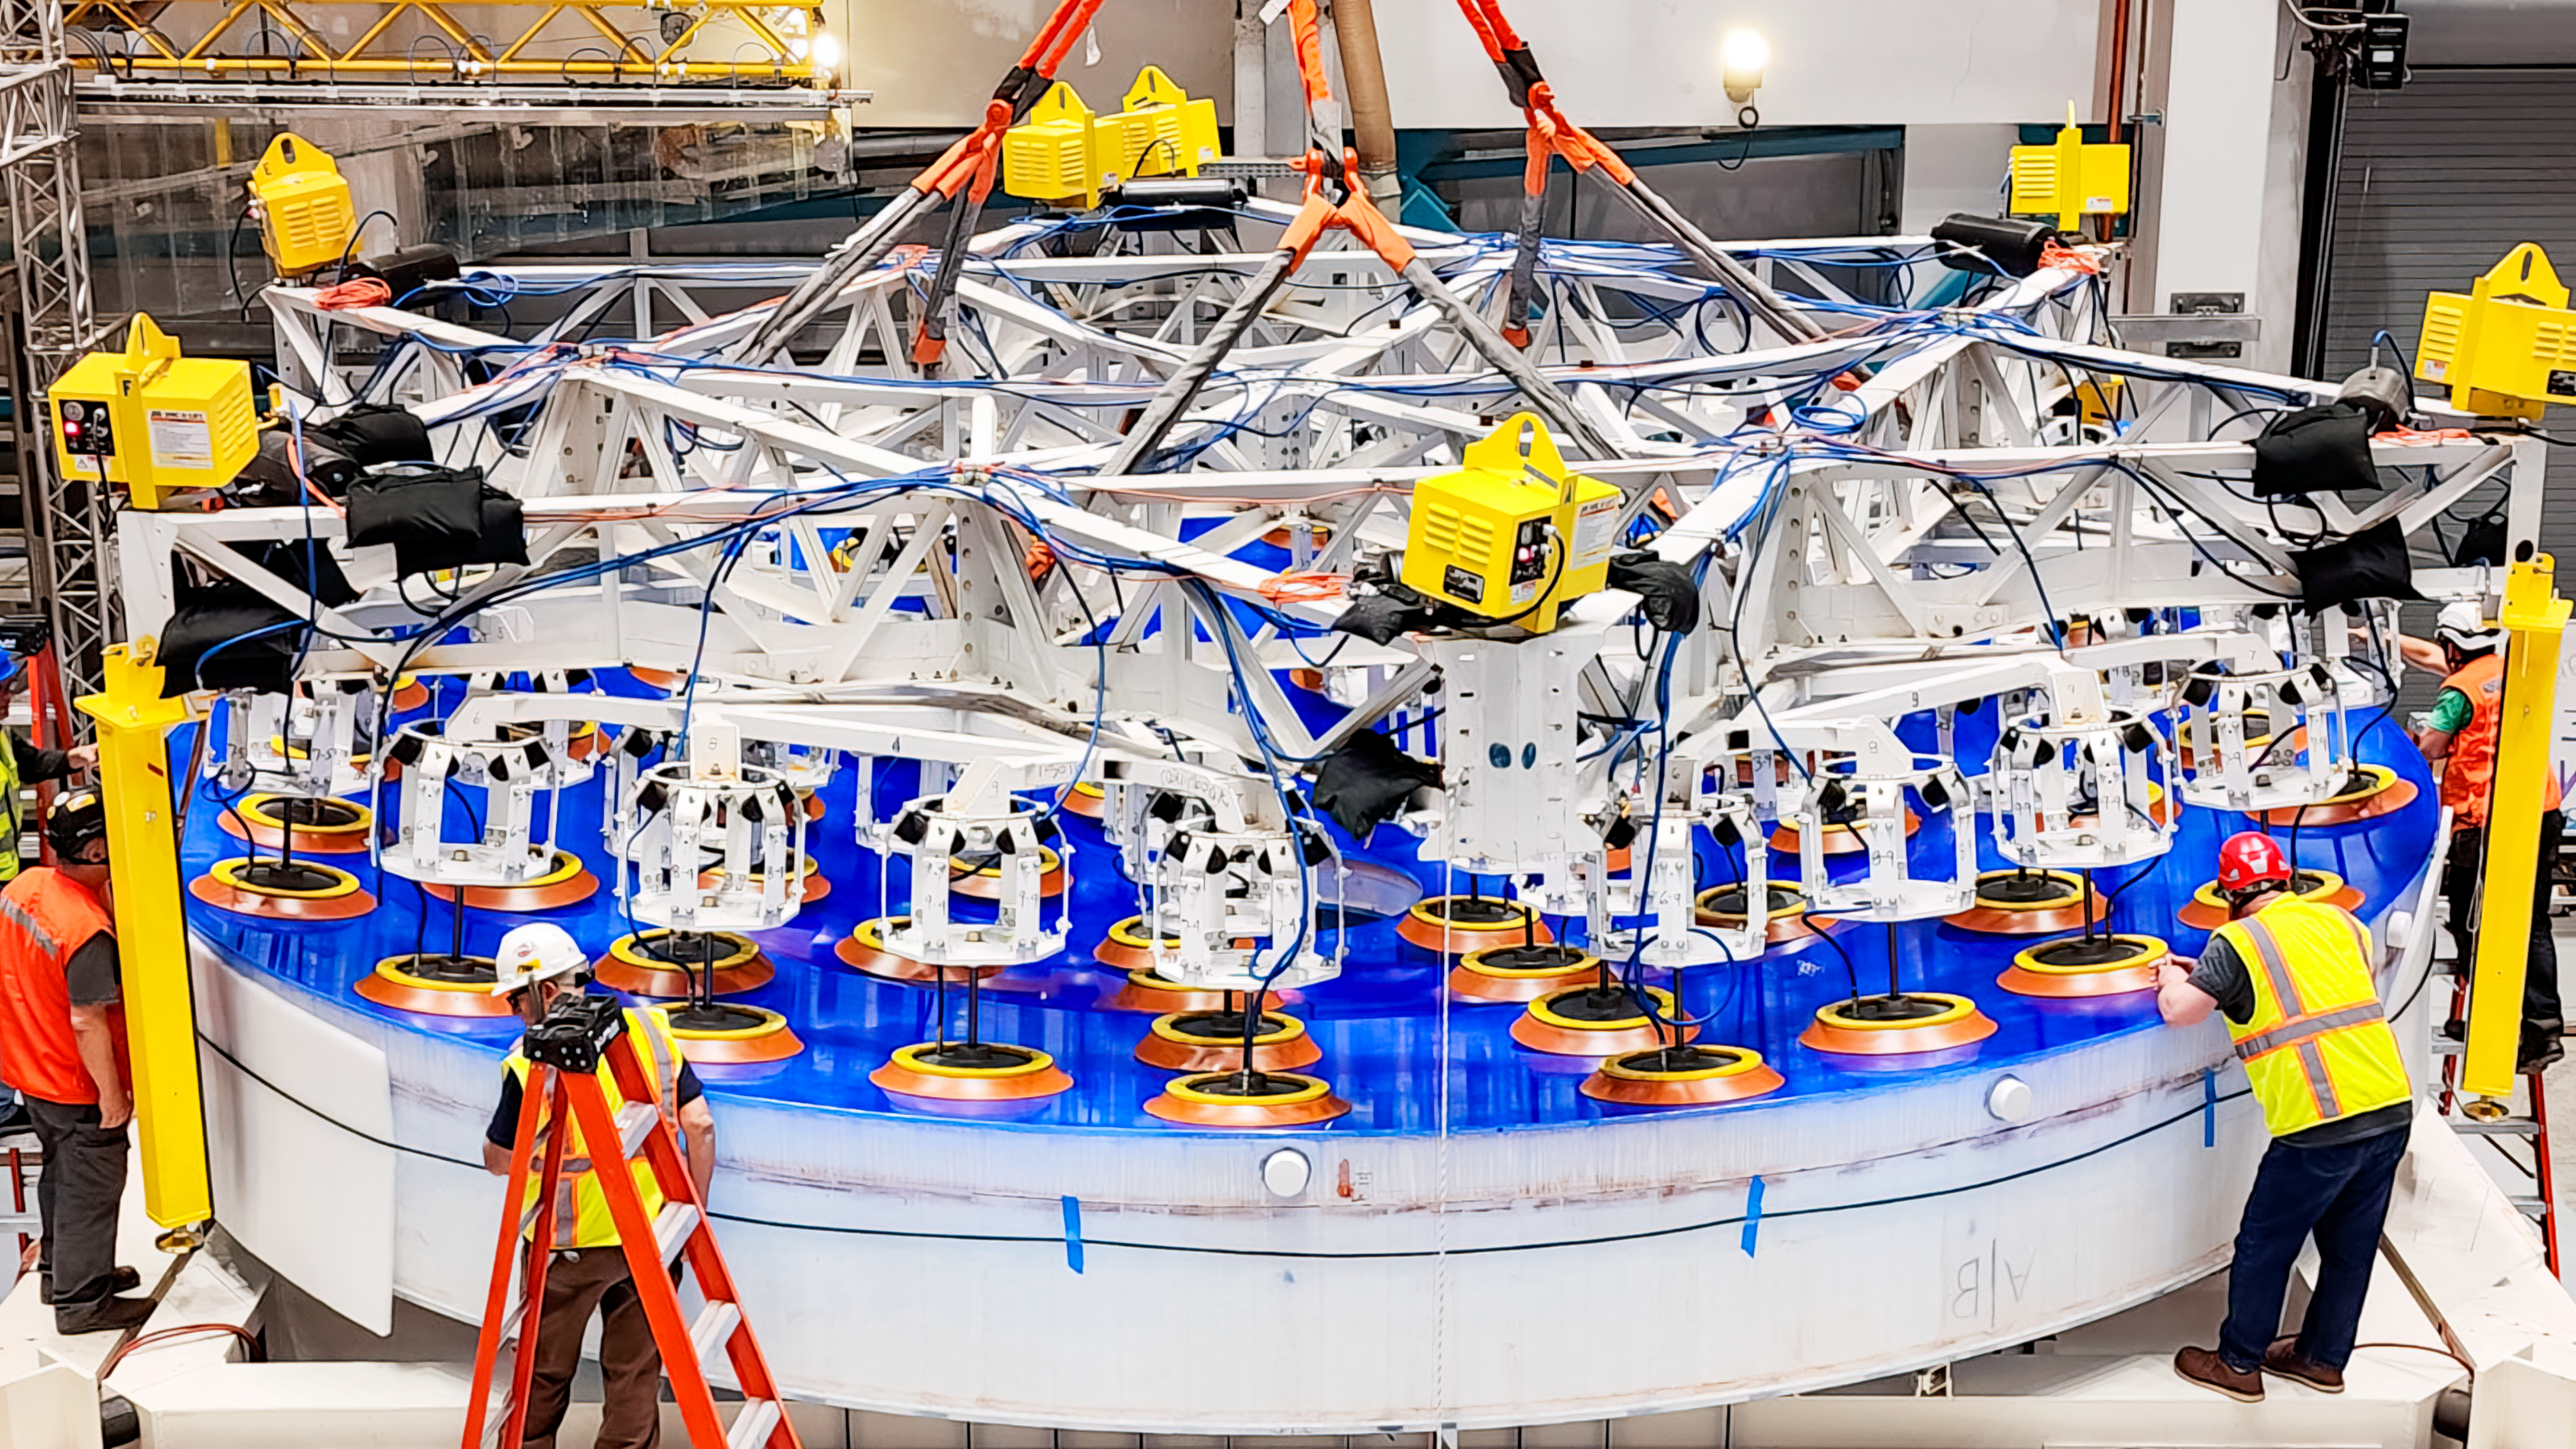

Moving Rubin's Mirror

On the summit, the glass blank for Rubin’s 8.4-meter primary/tertiary mirror (M1M3) was moved onto the mirror cell — the mirror’s steel support structure — for the first time on 20 March 2024.

Credit: RubinObs/NOIRLab/SLAC/NSF/DOE/AURA